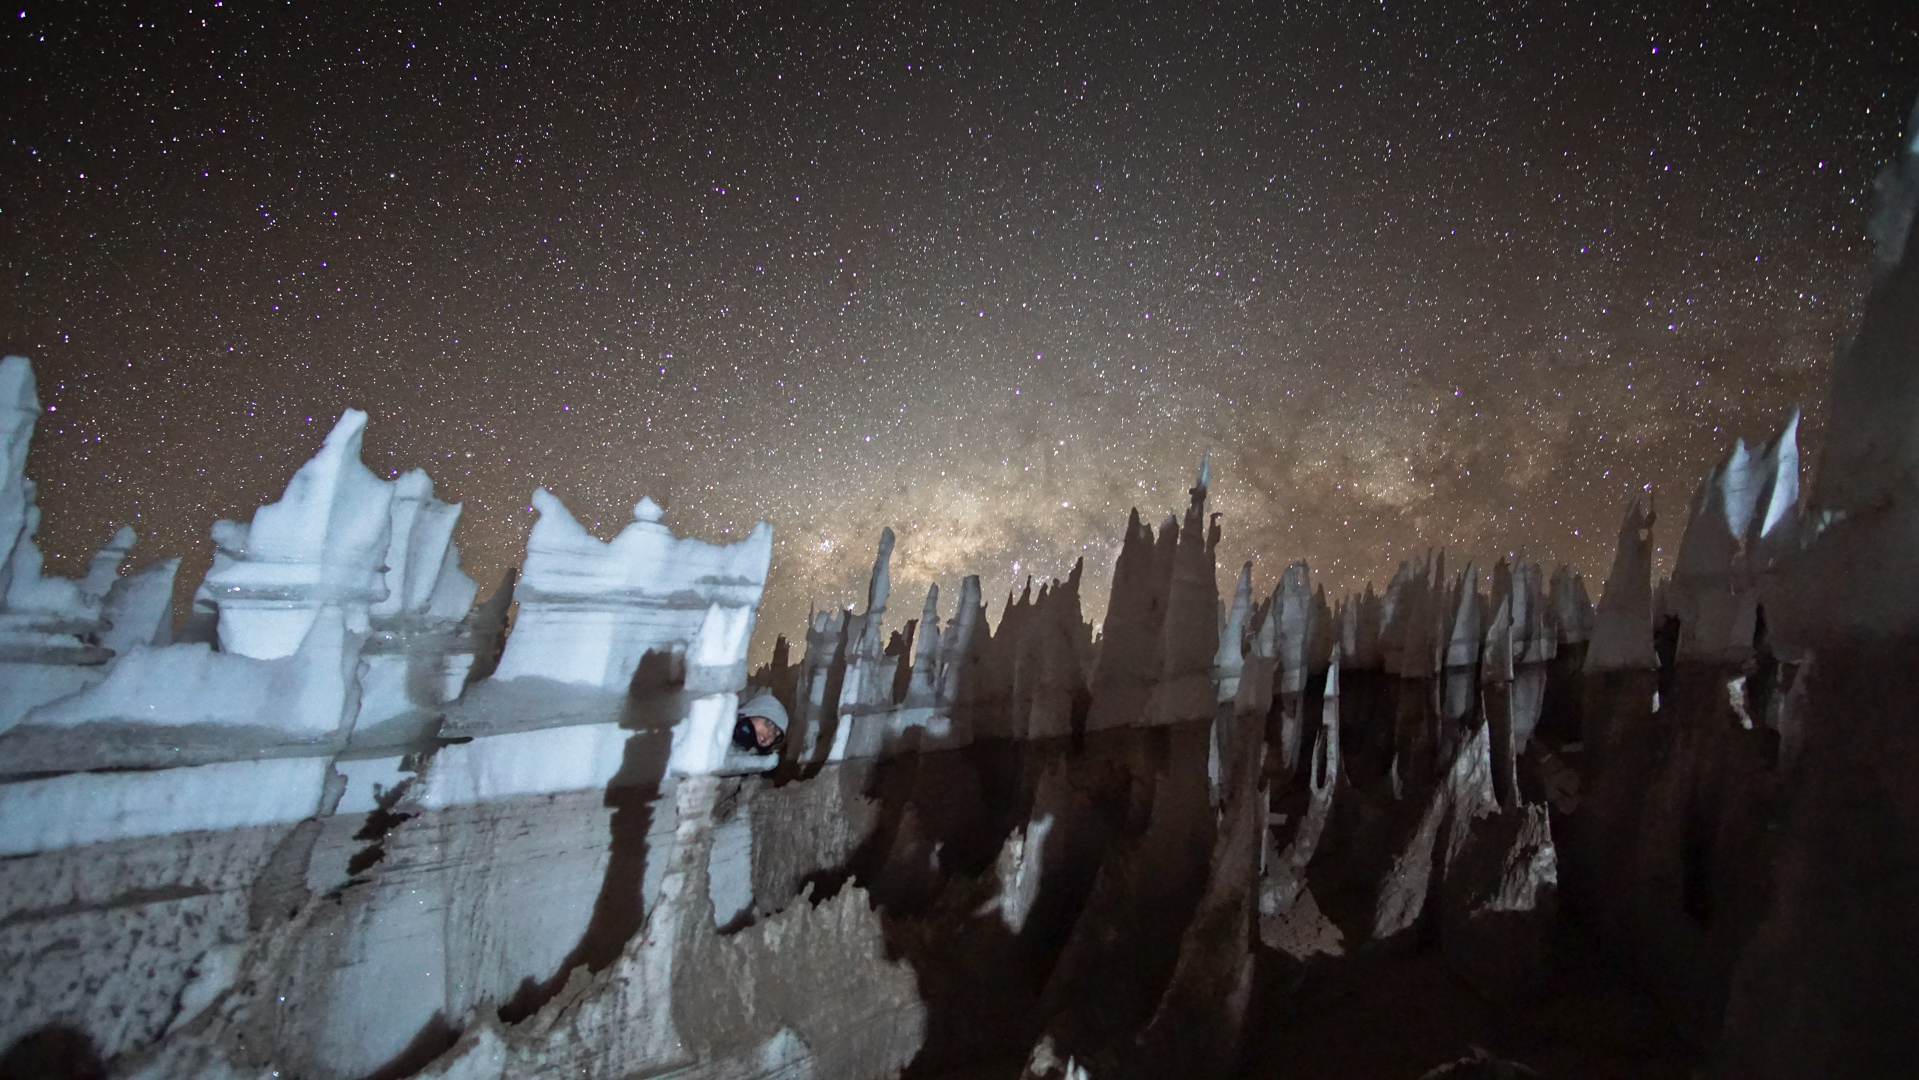

Ice formations

Ice formation at the AOS.

Credit: Pablo Carrillo - ALMA (ESO/NAOJ/NRAO)